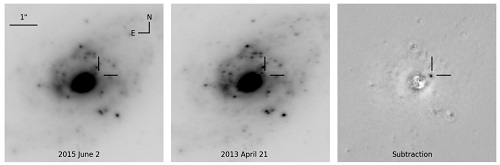

SN 2013if with GeMS/GSAOI

SN 2013if with GeMS/GSAOI, from left to right with linear scaling: Reference image (June 2015), discovery image (April 2013) and the image subtraction. SN 2013if had a projected distance from the nucleus as small as 600 light years (200 pc), which makes it the second most nuclear CCSN discovery in a LIRG to date in the optical and near-IR after SN 2010cu.

Credit: NOIRLab